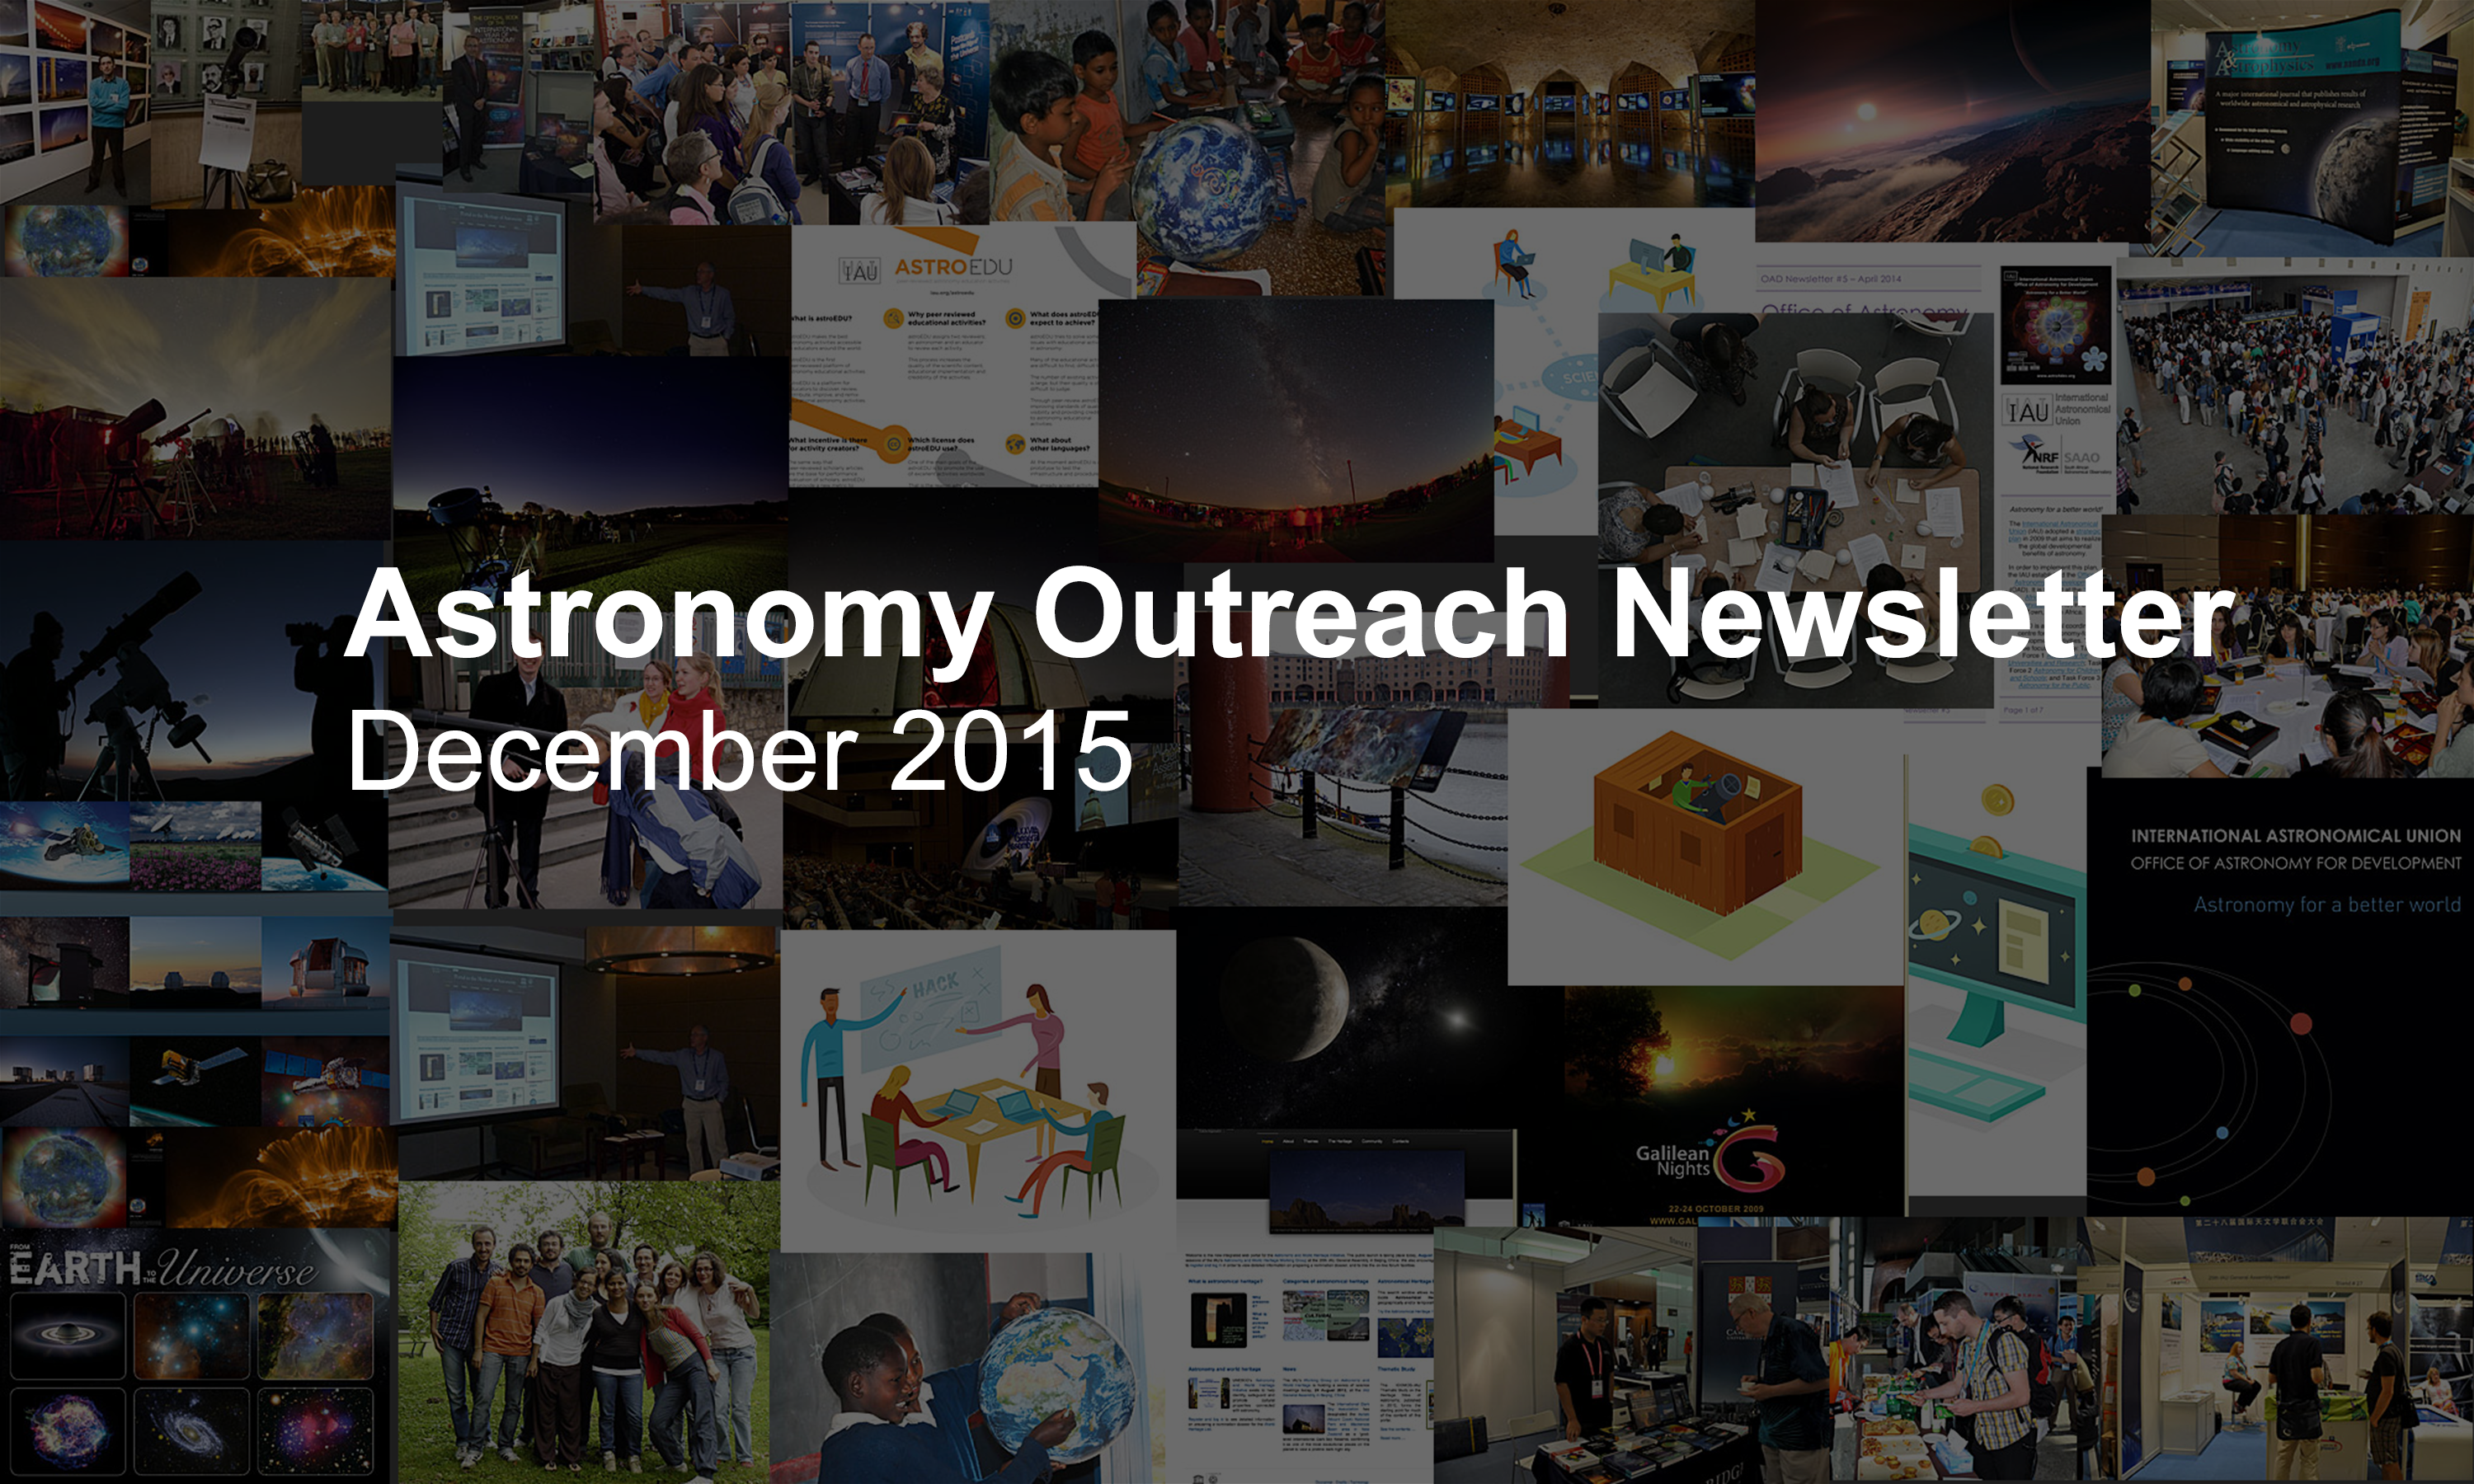

Astronomy Outreach Newsletter #18 (December 2015)

IAU Astronomy Outreach Newsletter #18 2015 (December 2015)

Credit: IAU